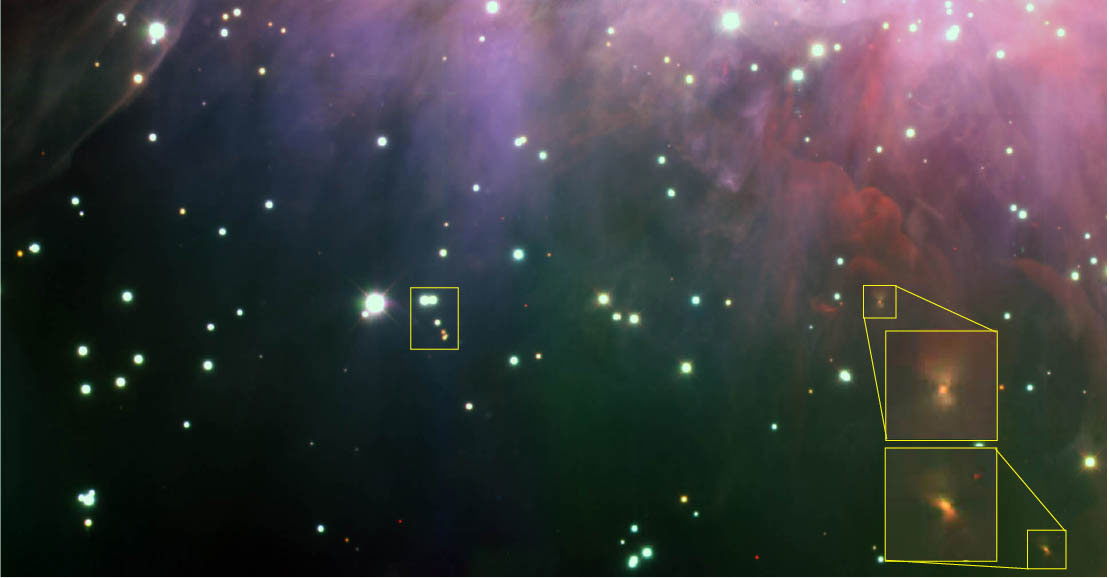

Color composite image of the Trapezium Cluster

Color composite image from near-infrared J, H and K-band images including two of three fields observed in this Gemini South/Flamingos-I survey of the edge of the Trapezium Cluster at the core of the Orion Nebula. This edge field was selected to avoid saturation of the core region due to the sensitivity/depth of these observations. Indicated on this image are the two bipolar nebulae (“blow-ups” right) discovered with this data. Also indicated (left of center) is a grouping of six stars that is representative of a tendency for both stars and brown dwarfs to form in small groups of between four to eight sources.

Flamingos-I was a visitor instrument built by the University of Florida.

Credit: International Gemini Observatory/NOIRLab/NSF/AURA